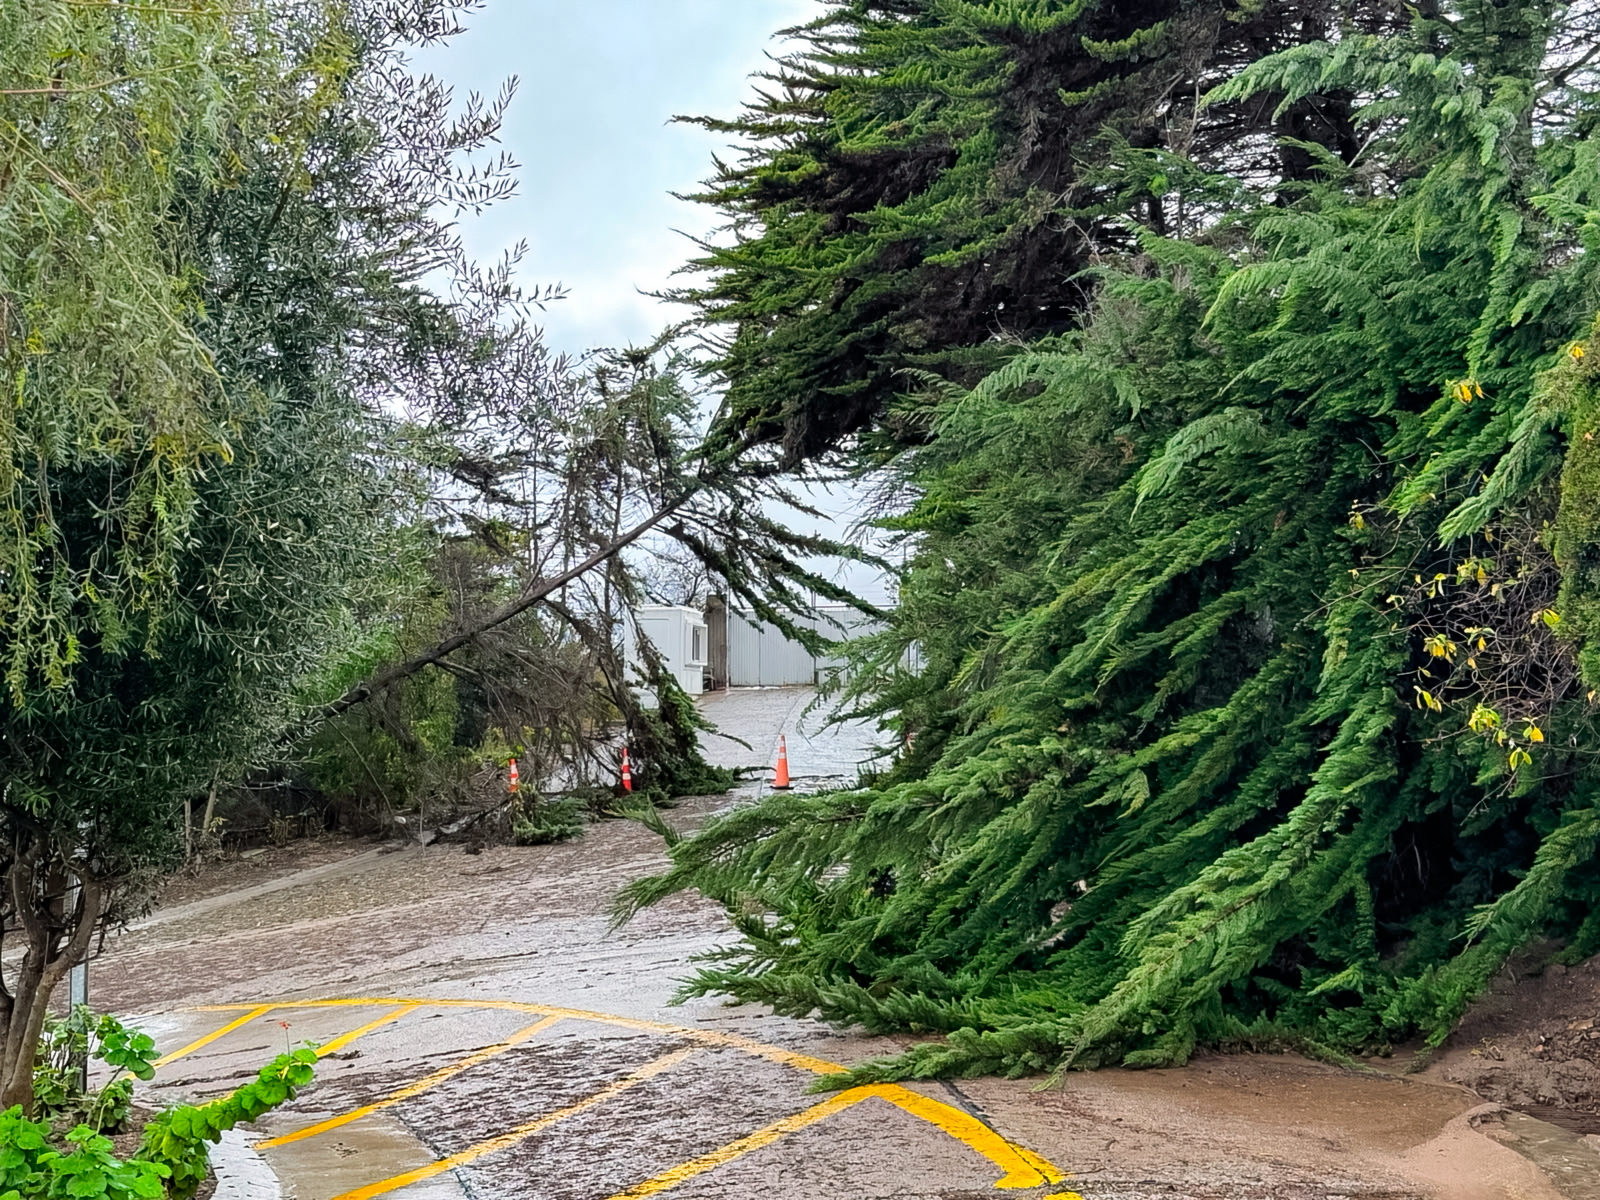

Trees at Upper AURA Recinto

Fallen trees and debris at the upper AURA Recinto.

Credit: NOIRLab/NSF/AURA